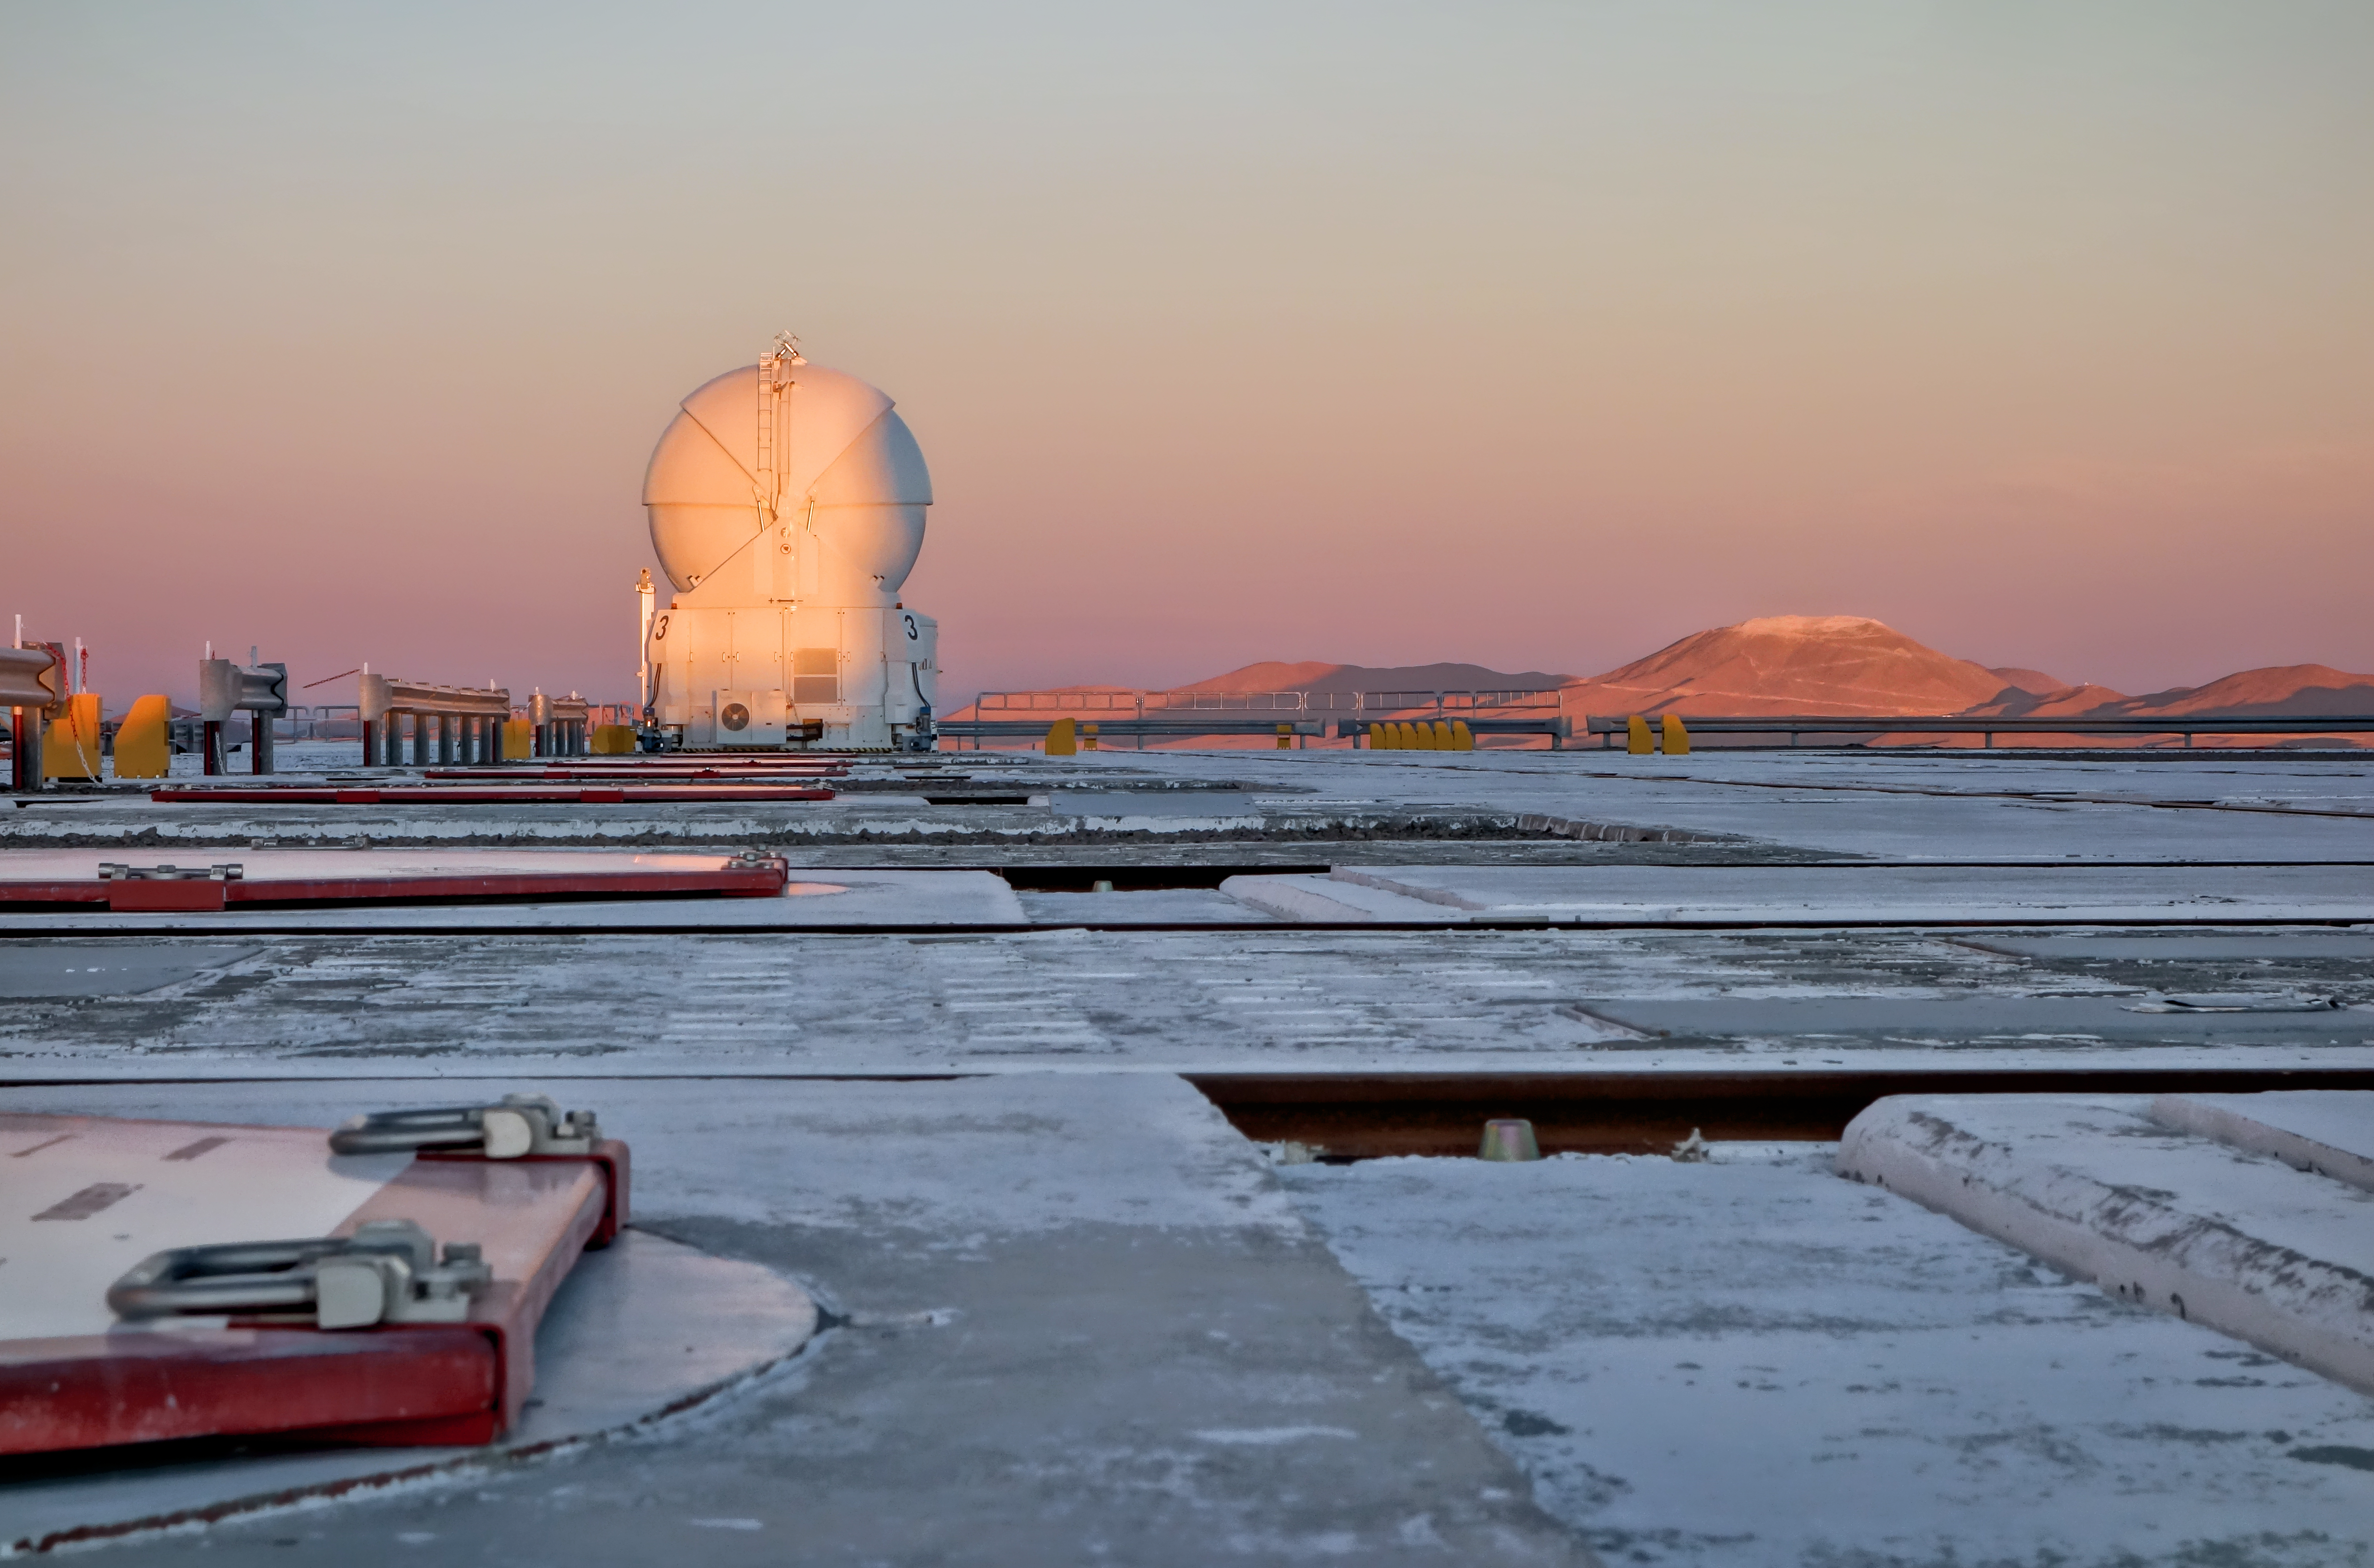

Work on Cerro Armazones seen from Paranal

This image of the future home of the E-ELT was taken in late November 2014 from the platform of ESO’s nearby Paranal Observatory. The levelling of the summit of Cerro Armazones is well advanced and one of the VLTI Auxiliary Telescopes appears in the foreground.

Credit: ESO/J. Girard (djulik.com)